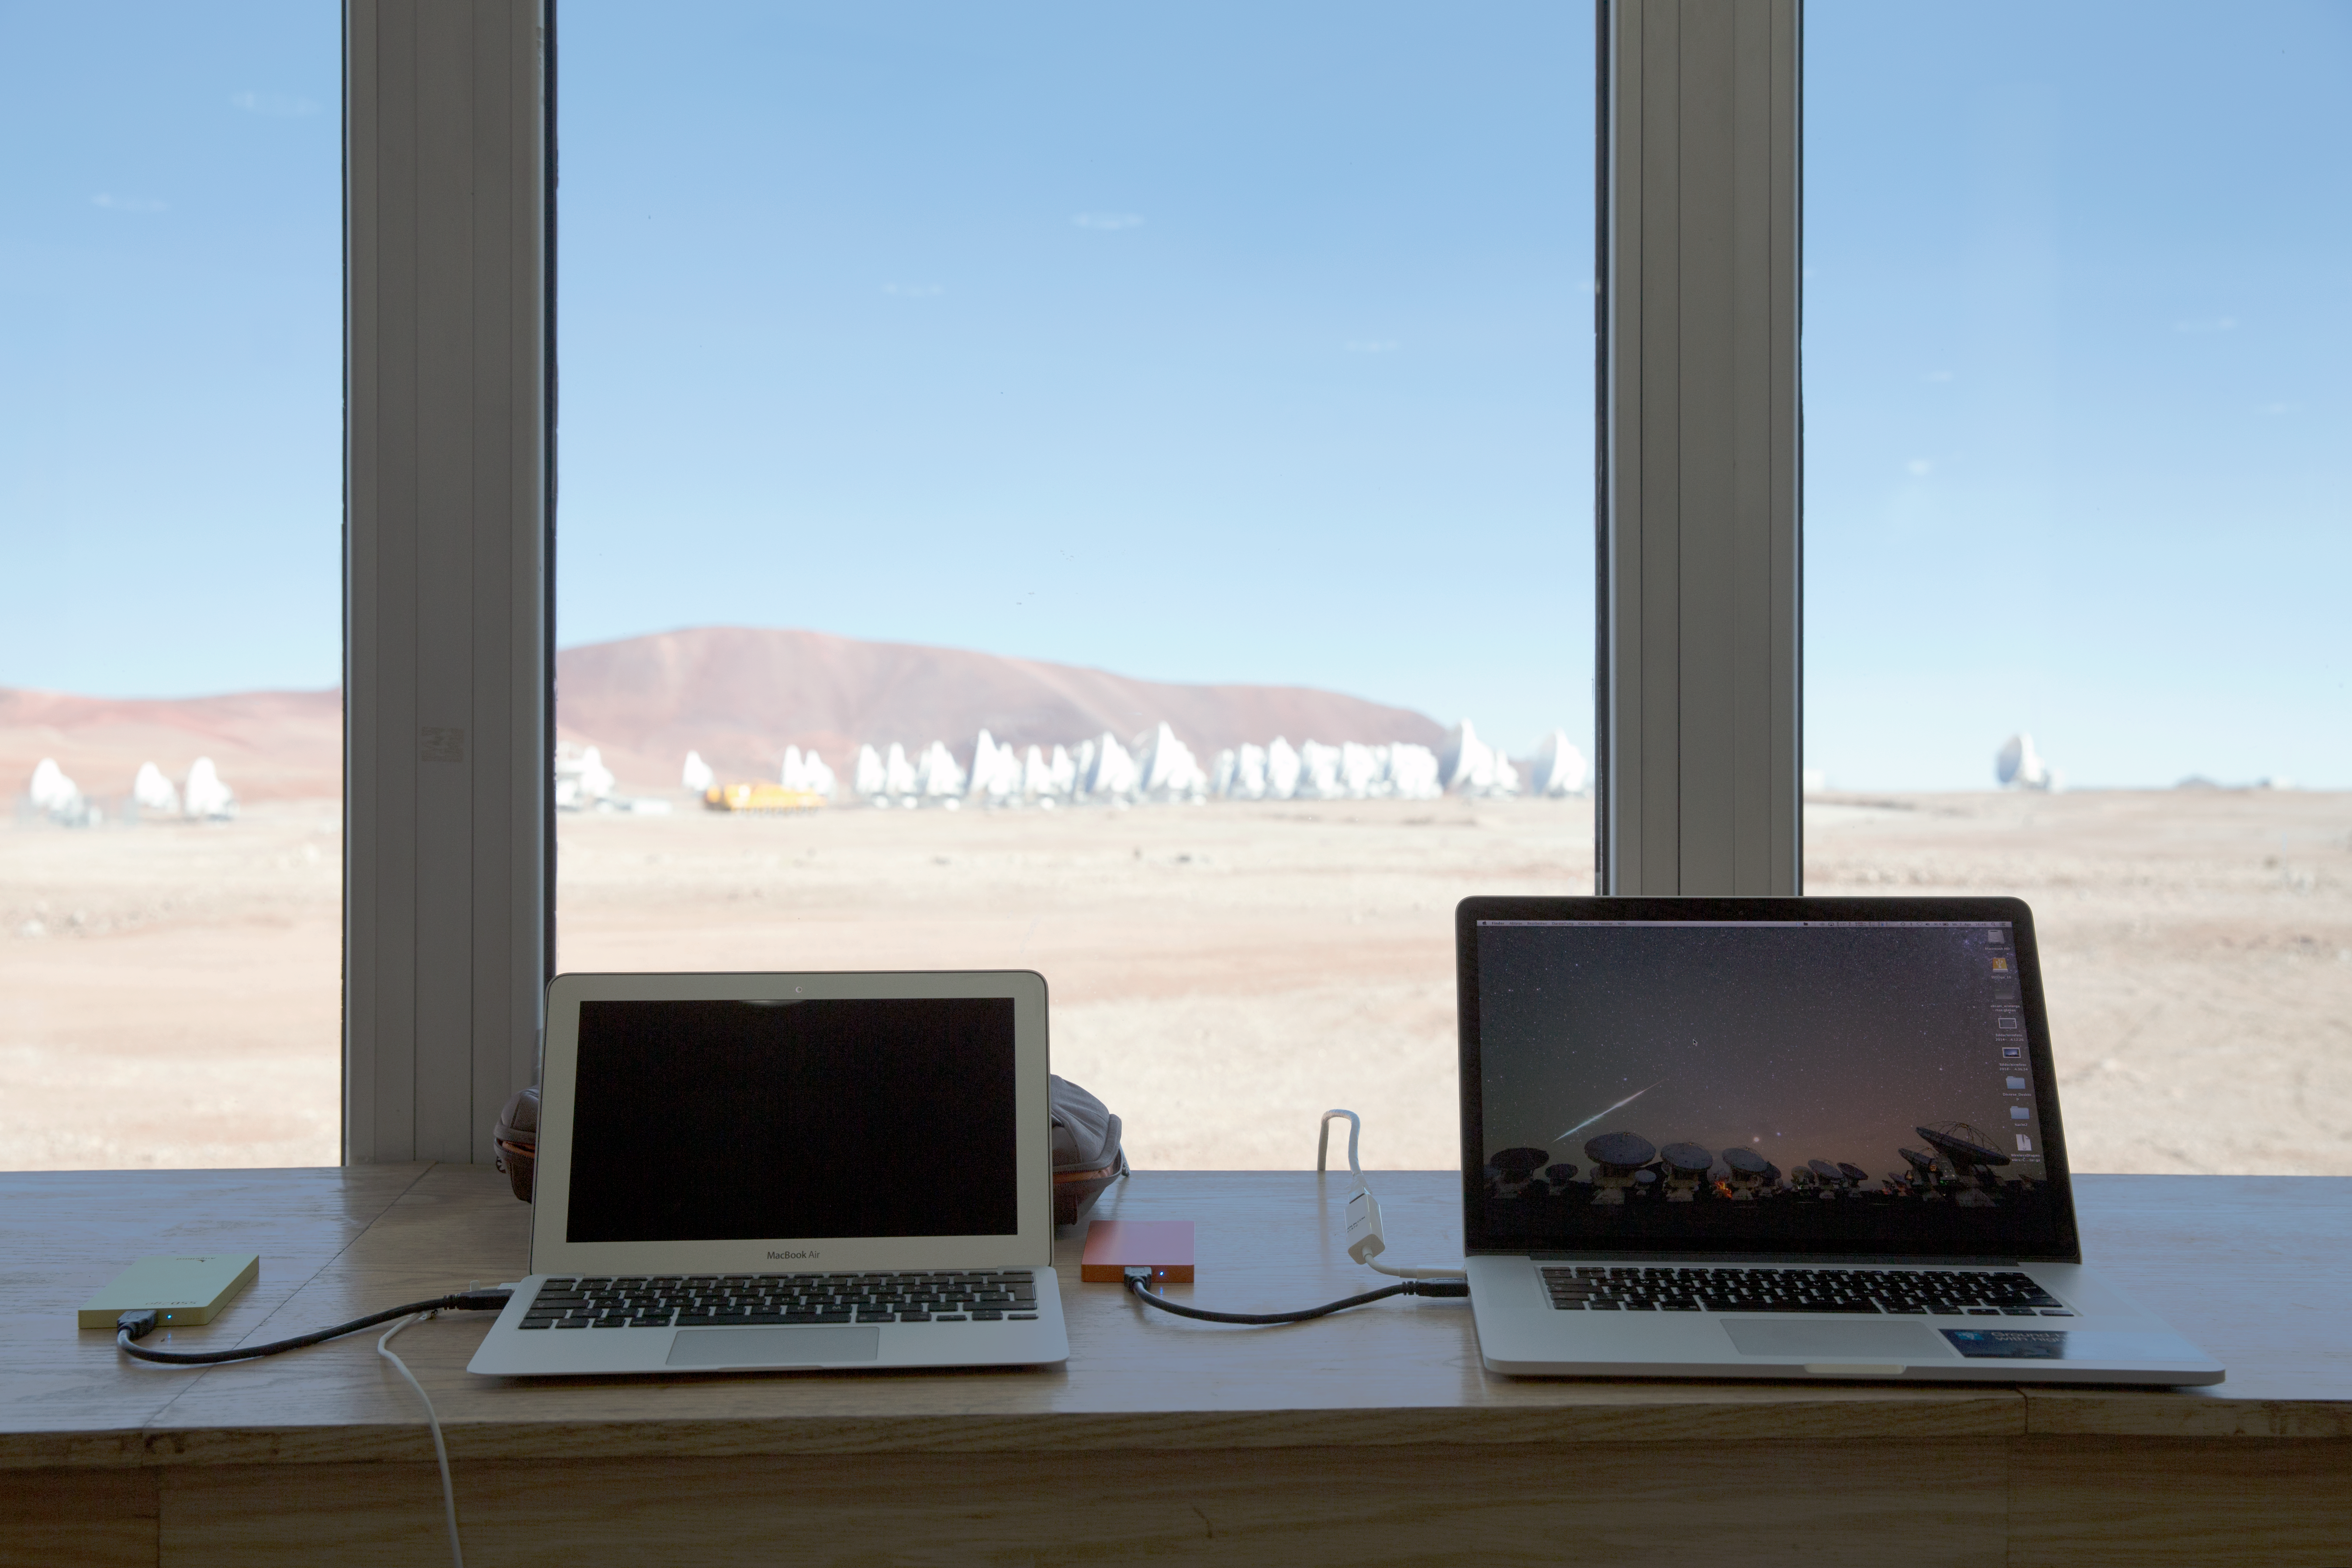

High altitude office view from ALMA AOS

Christoph Malin's view, working for a couple hours at the ALMA AOS Office, at 5000 m altitude during the ESO Ultra HD Expedition. The building is now partly oxygenised making for a more comfortable high-altitude experience. It is the highest building in the world and it hosts one of the most powerful supercomputers in the world, the Alma Correlator.

Credit: ESO/C. Malin (christophmalin.com)